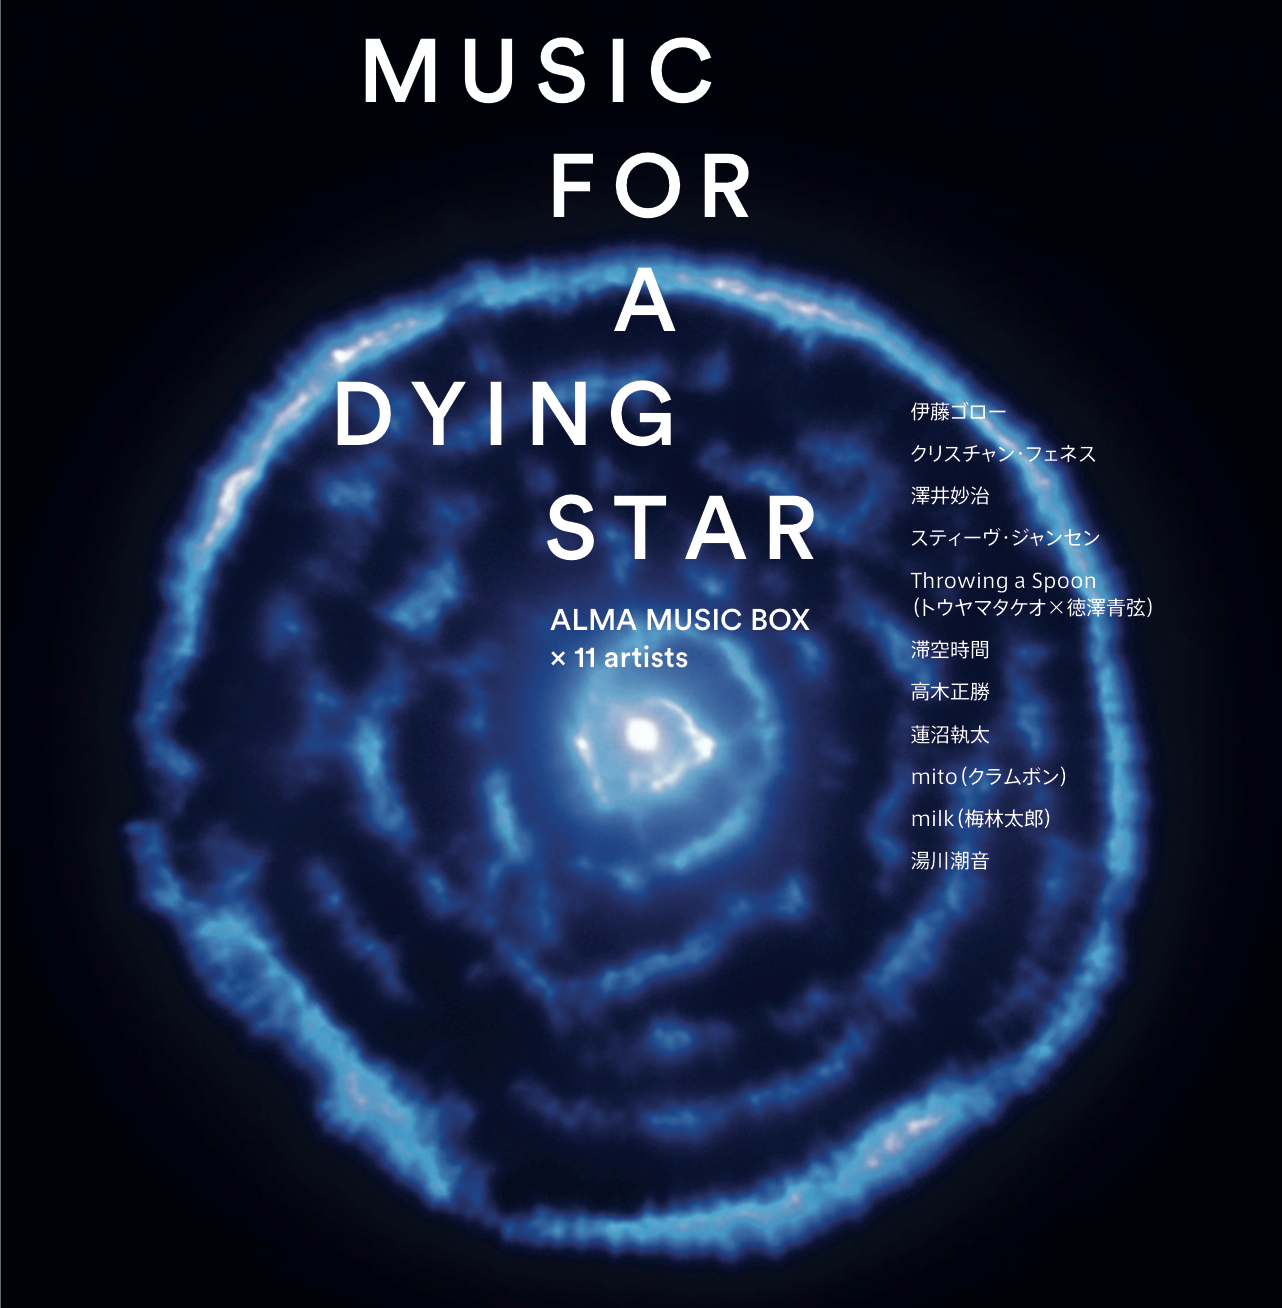

Music for a Dying Star

Music from the ALMA Music Box — an audio artwork that plays melodies created from ALMA observations — is now available to be purchased in the iTunes store, on the compilation CD Music for a Dying Star.

Credit: ALMA (ESO/NAOJ/NRAO)